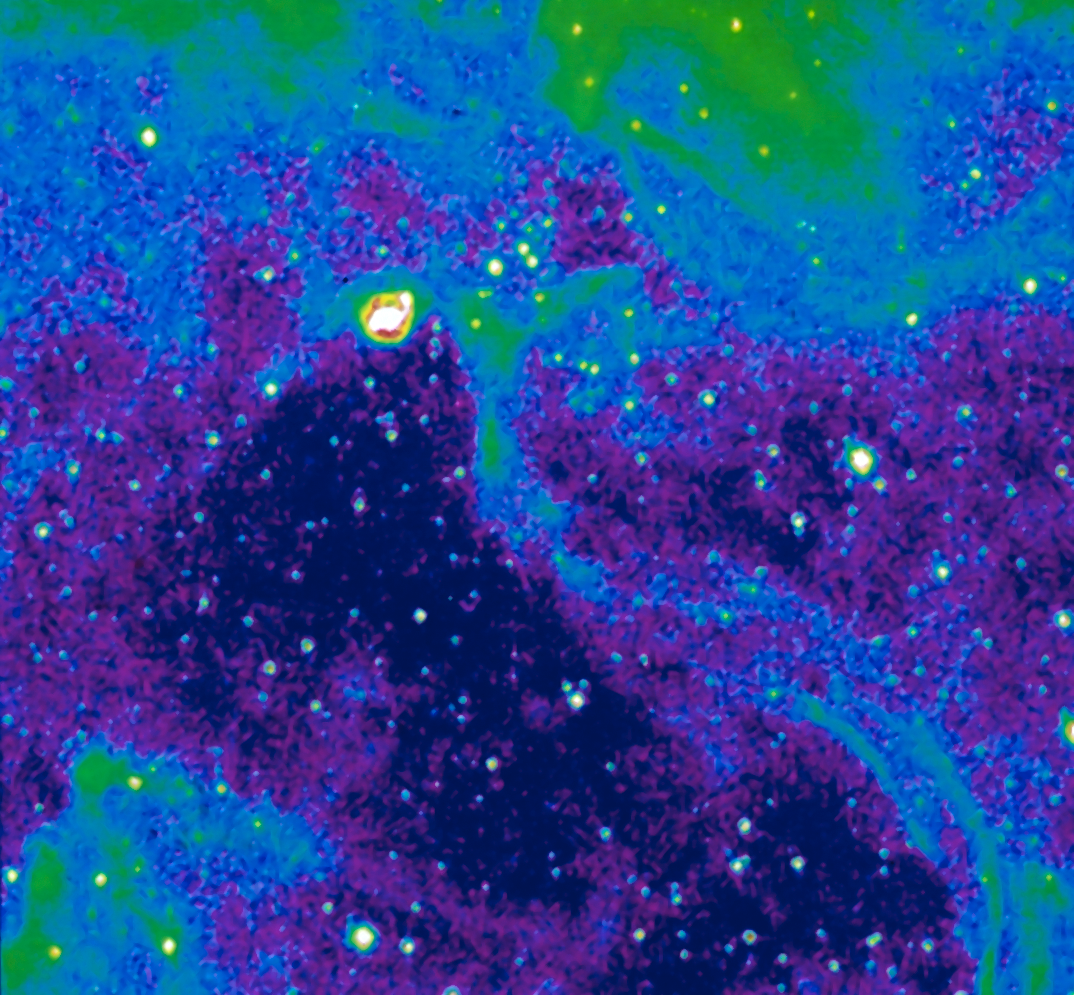

Neighbourhood of SN 1987A

Image of the neighbourhood of supernova SN 1987A, taken with the NTT in the light of ionized nitrogen, at La Silla Observatory, during very good seeing. A small filamentary nebula and local reflection nebula are seen. The colour coding shows the intensity contours in the image. SN 1987A was detected in the Large Magellanic Cloud in February 1987 and was the first naked-eye supernova in nearly four centuries. ESO telescopes have been observing SN 1987A for more than twenty years.

Credit: ESO